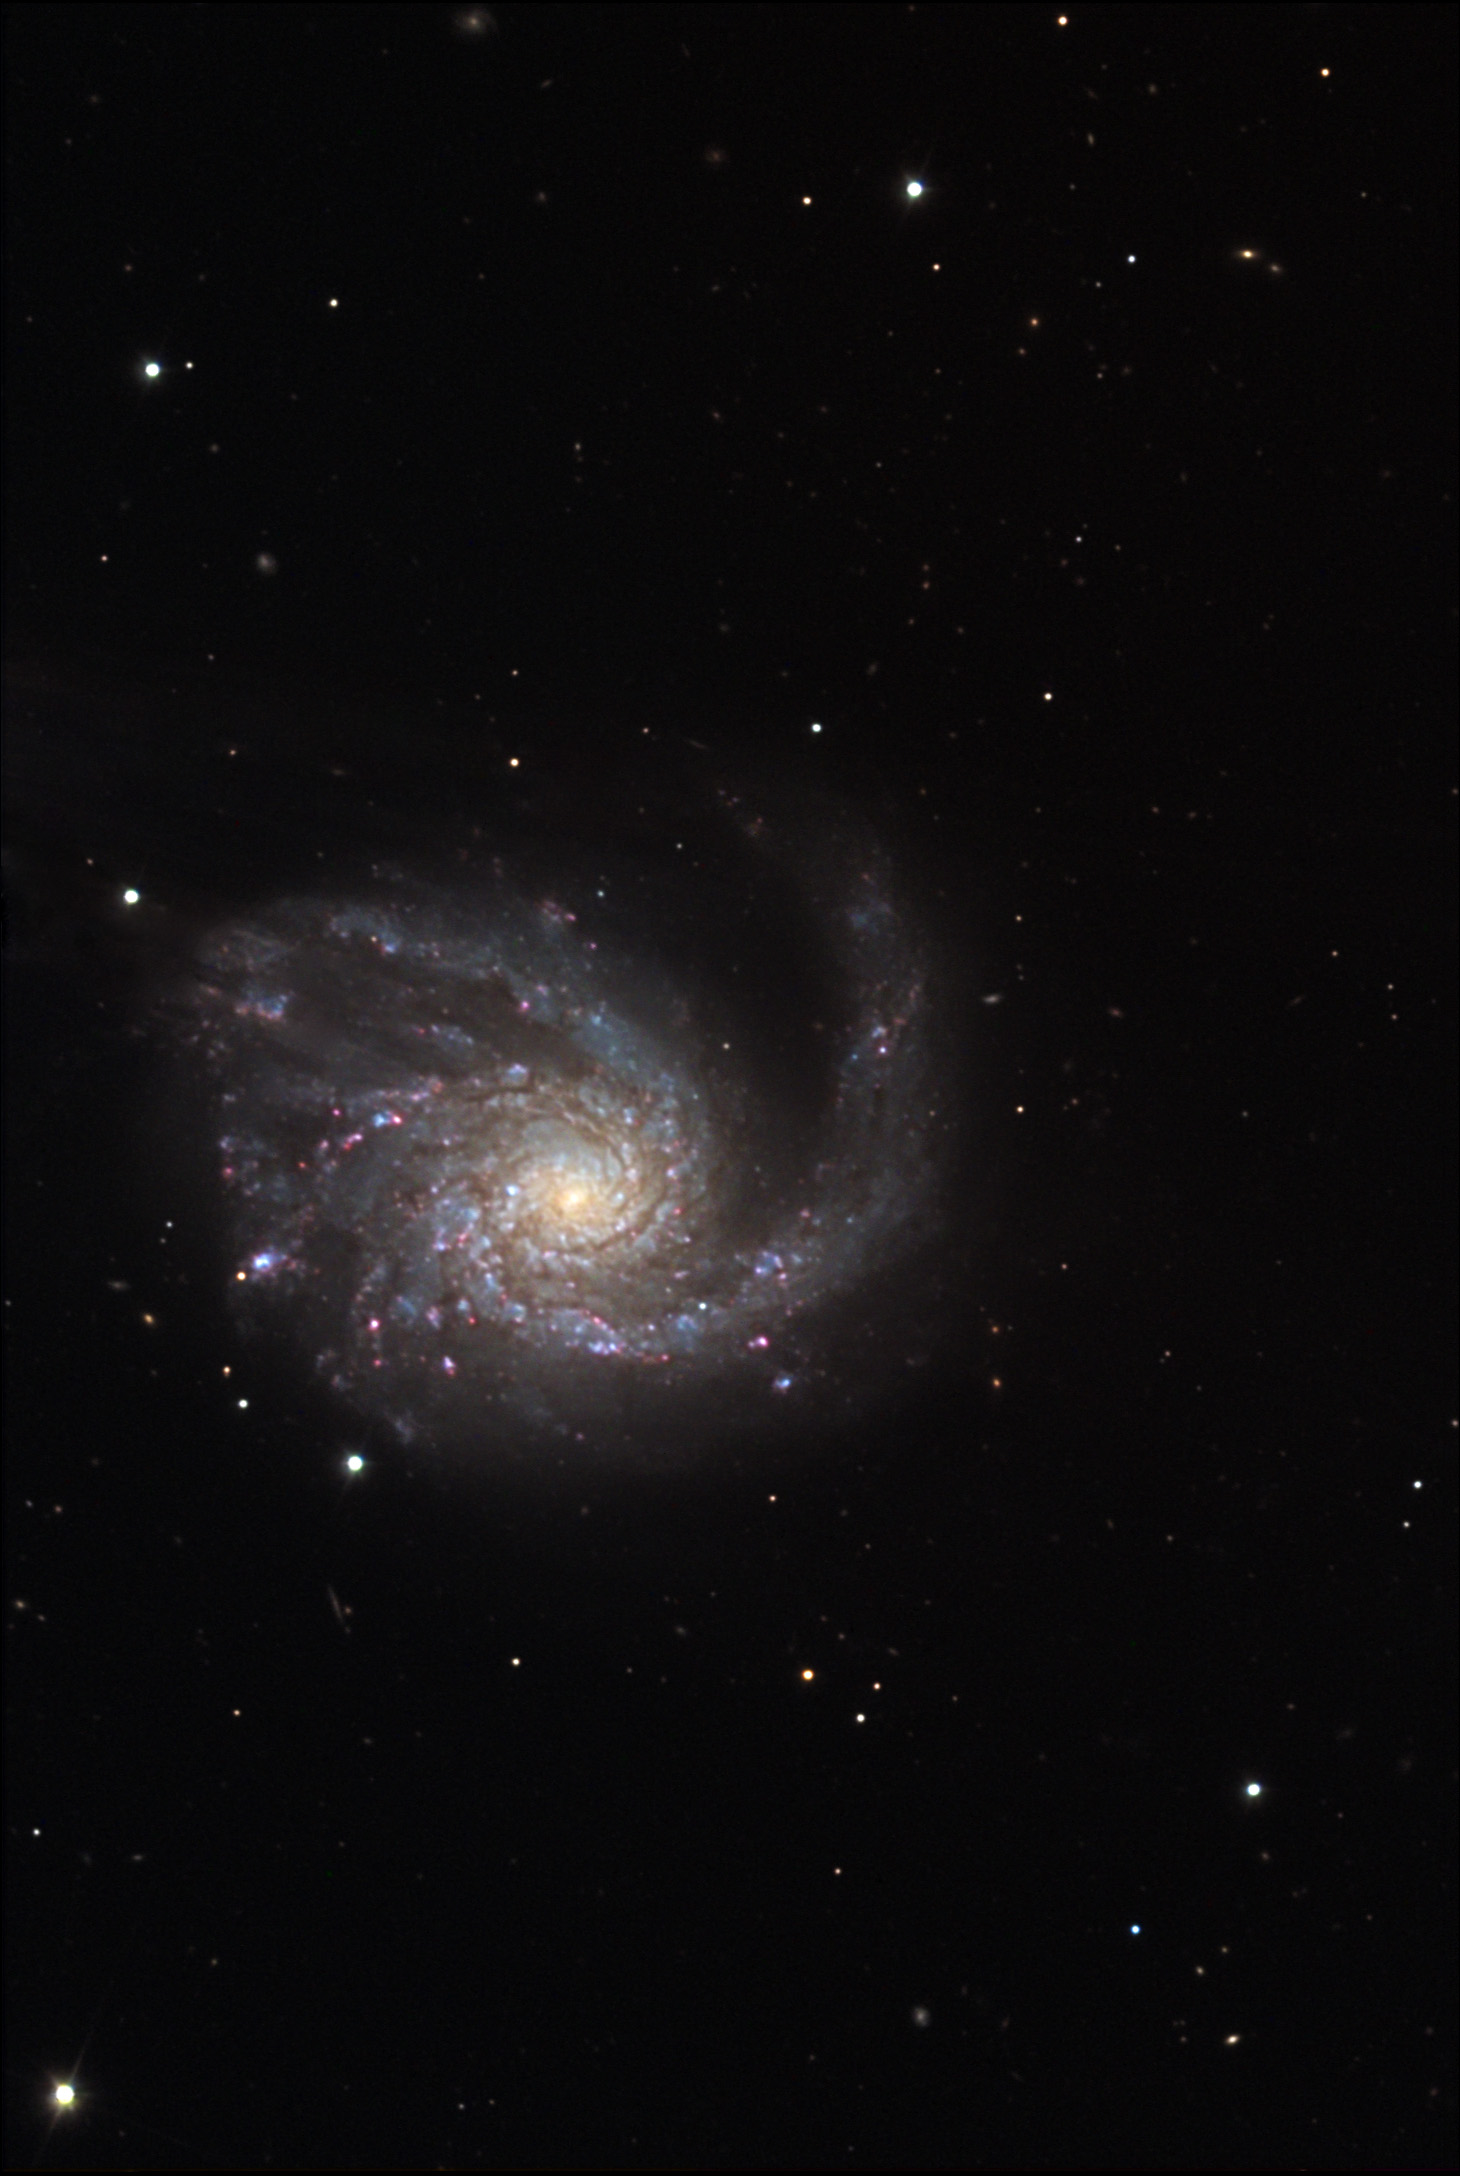

M99

M99 is one of many spiral galaxies in the Virgo Cluster. Our own galaxy, the Milky Way, resides on the outskirts of this collection of many thousand galaxies. Unlike our own galaxy, M99 is disturbed due to interactions with other massive galaxies nearby (not shown). It almost looks as if the spiral arms are being blown by some celestial wind from below. While this is not true, at a distance of 60 million light years this galaxy proudly displays bright blue and red star formation in the its spiral arms.

This image was taken as part of Advanced Observing Program (AOP) program at Kitt Peak Visitor Center during 2014.

Credit: KPNO/NOIRLab/NSF/AURA/Adam Block